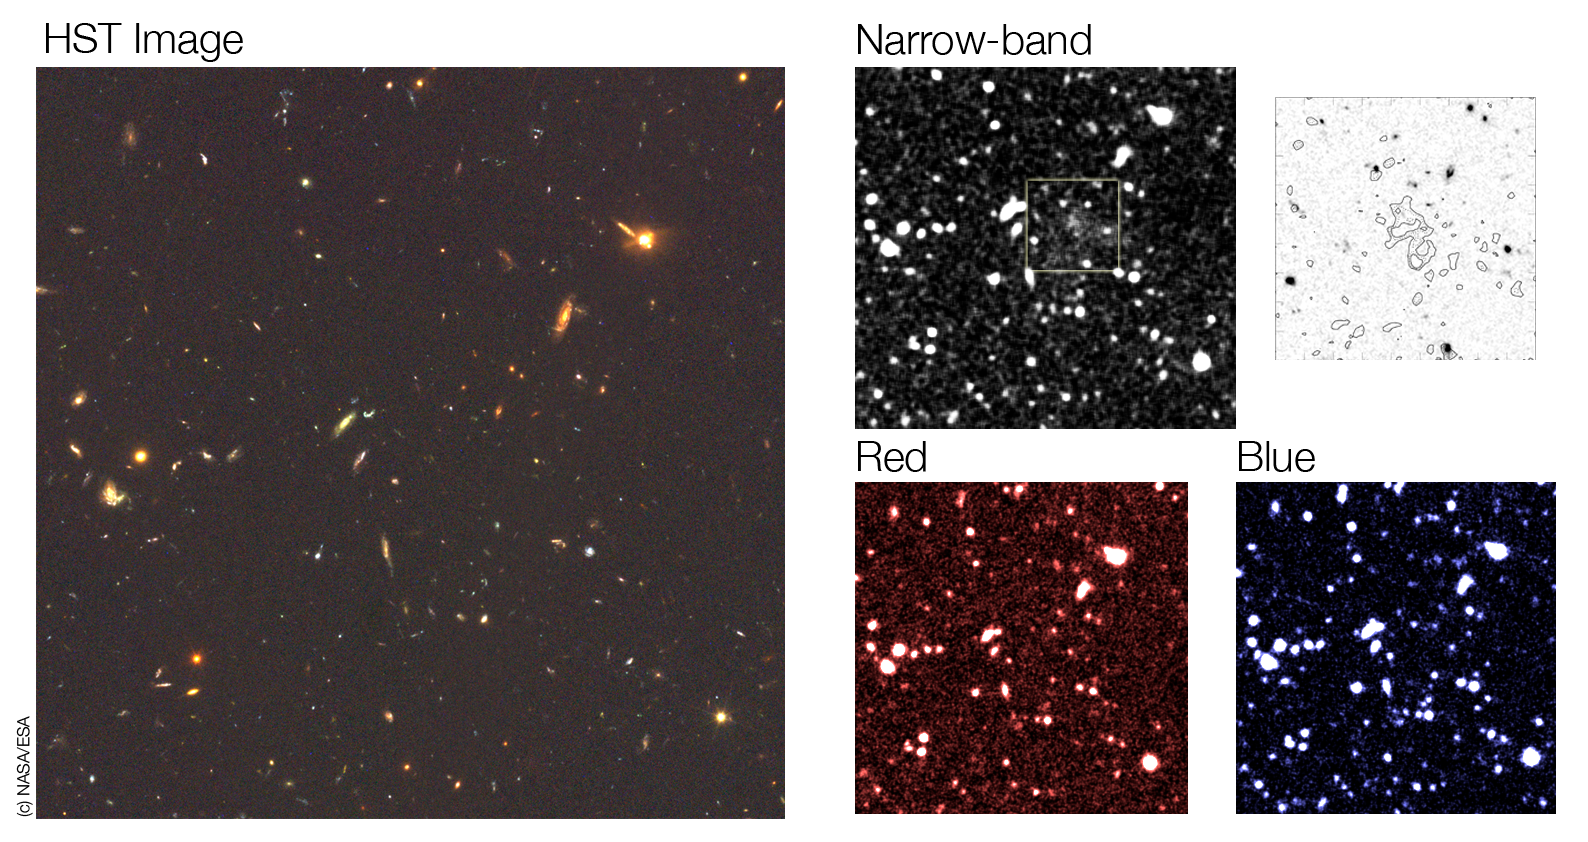

Hydrogen gas falling onto a dark matter clump?

Sky field around the newly discovered 'blob'. The left image shows an HST image of part of the GOODS field, centred on the position of this unusal object. The two bottom right images show the same field observed in the B (blue) and R (red) bands with the ESO/MPG 2.2-m telescope at La Silla. In none of these images is the blob visible. It does only appear in the image obtained with FORS1 on the VLT, when observed through a dedicated narrow-band filter that detects hydrogen atoms that are around 11.6 billion light-years away. The top right image shows contours of this narrow-band emission overlaid on the HST image. It represents the field of view shown by the square in the top middle image. The position of the 'blob' is now obvious.

Credit: ESO/HST